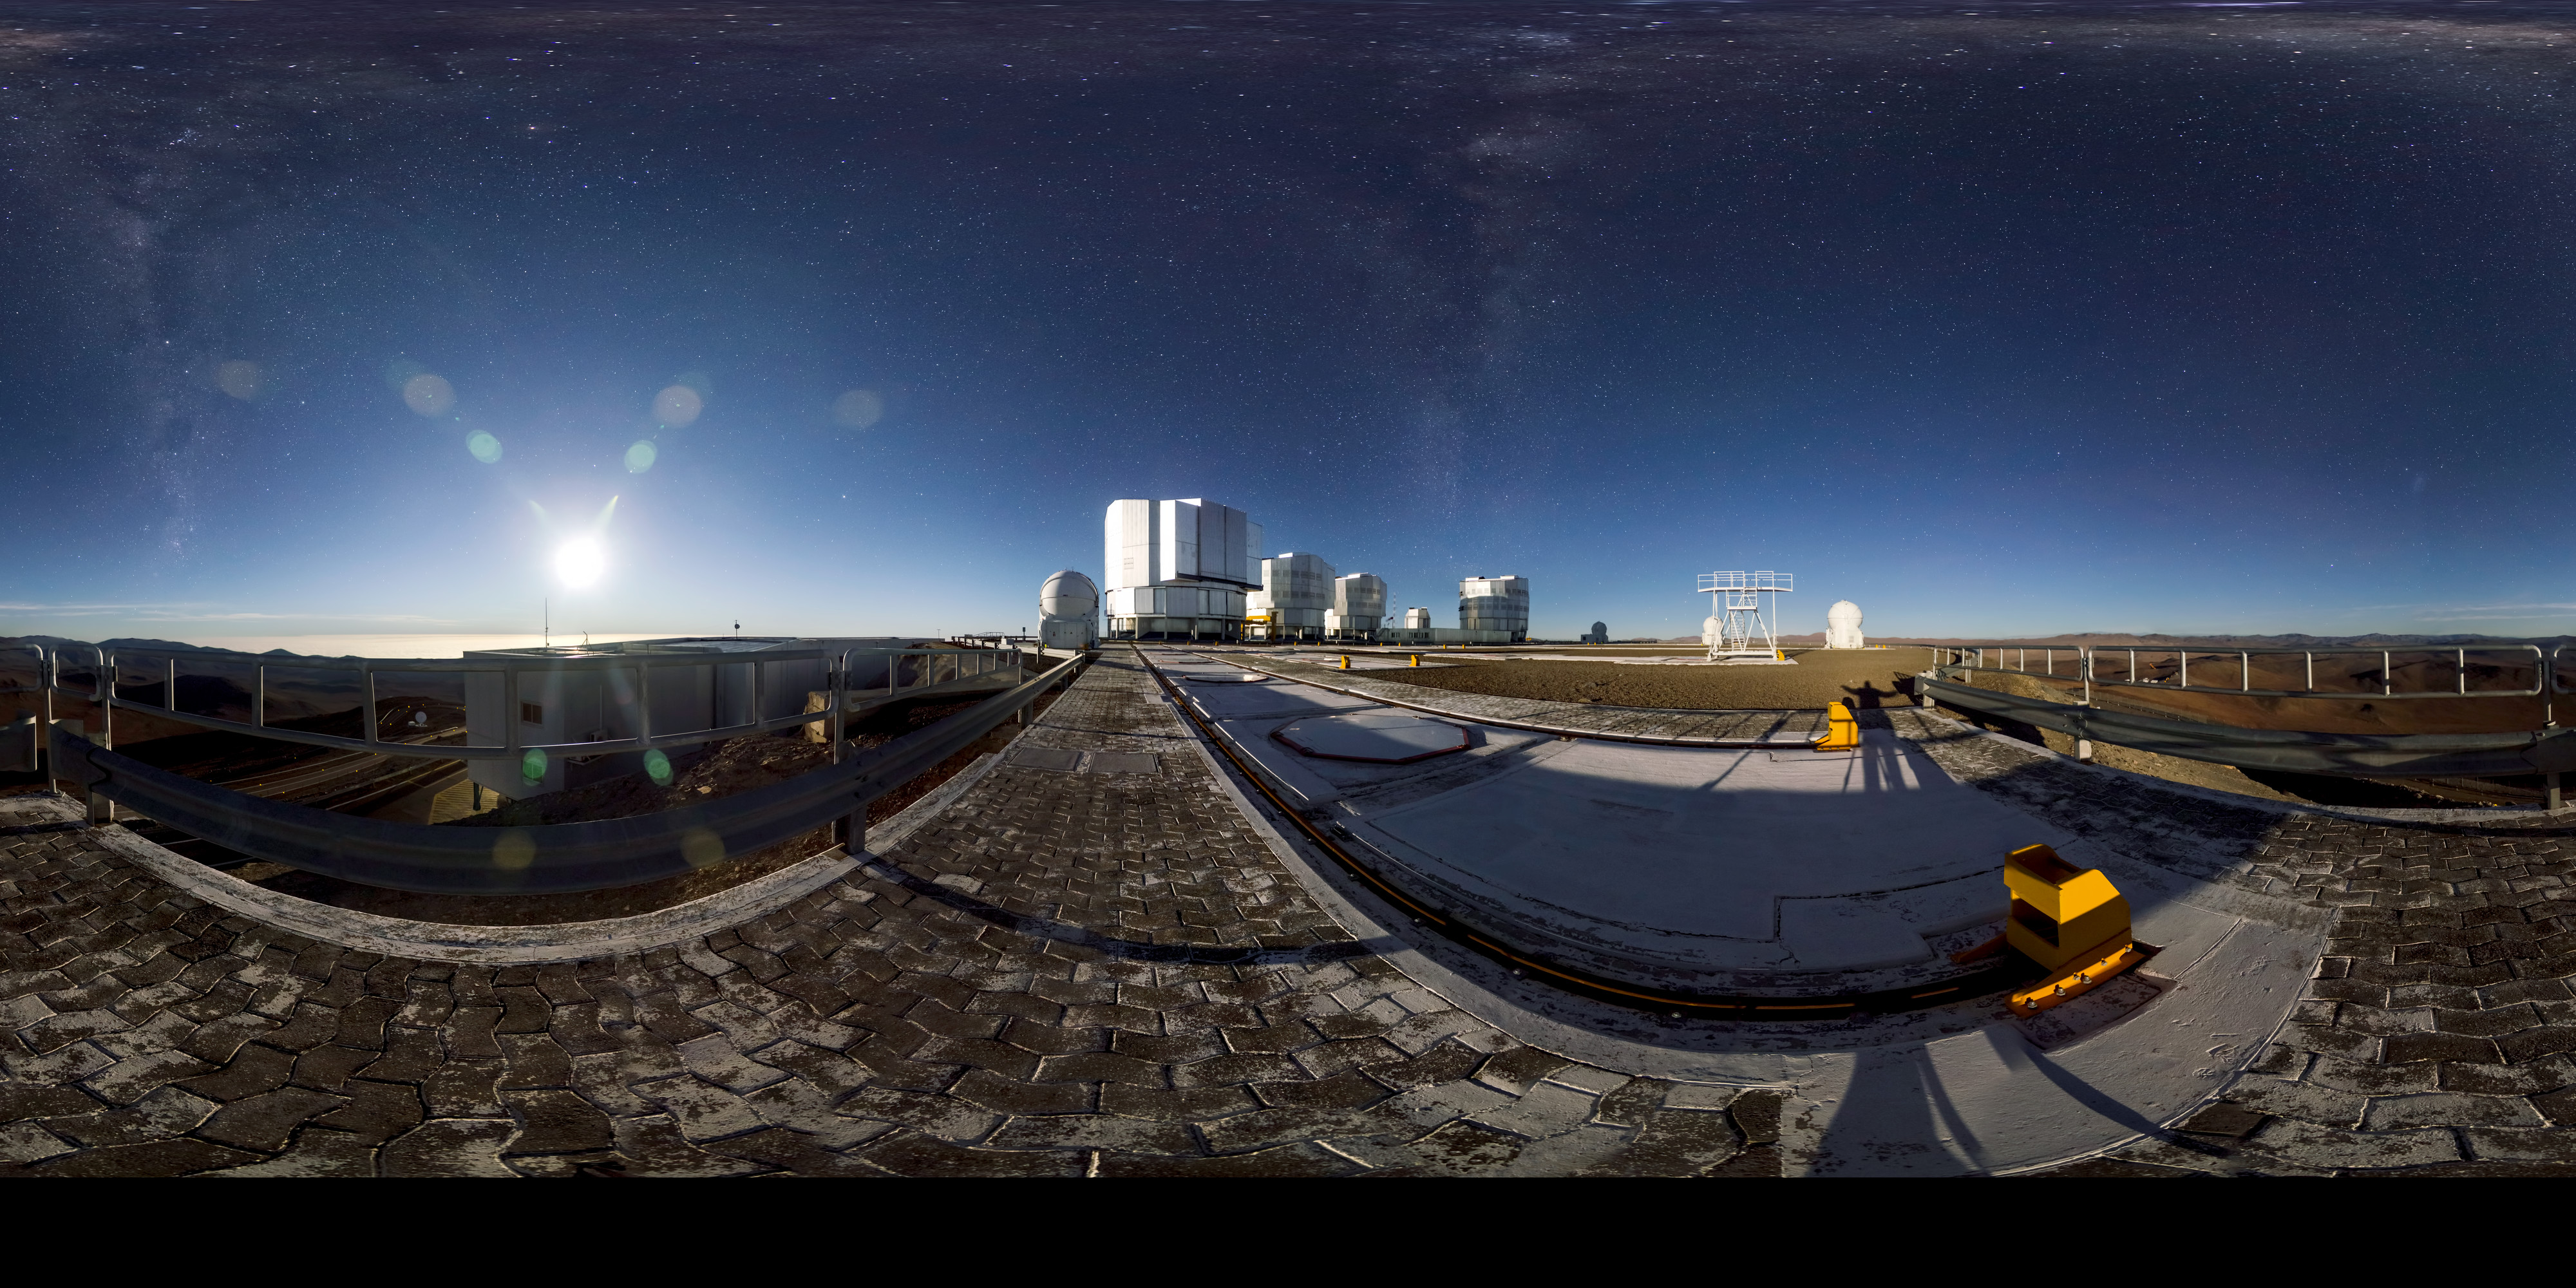

VLT at night

Beautiful panorama image of the VLT taken at night.

Credit: ESO/G.Brammer